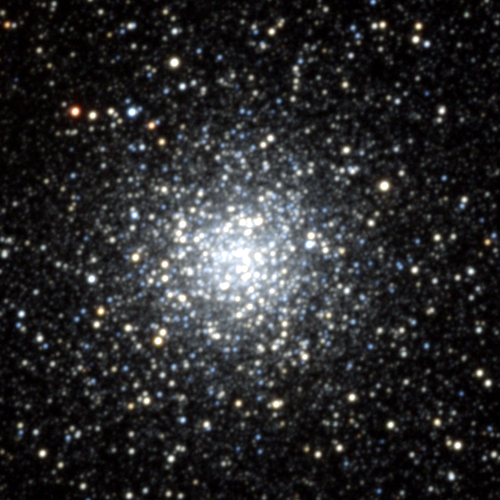

M9, NGC 6333

M9, or NGC6333, a globular cluster in the constellation Ophiuchus. This globular appears quite small on the sky, as it is one of the ones nearer to the galactic center, but it shows a strong central concentration. About 26000 light-years from us, and about 70 light-years across, M9 looks quite oval due to strong absorption by dust in the north-west (upper right). Only a dozen or so variable stars are known in M9, relatively few for a cluster of its size. KPNO 0.9-meter CCD image, April 1995.

Credit: NOIRLab/NSF/AURA